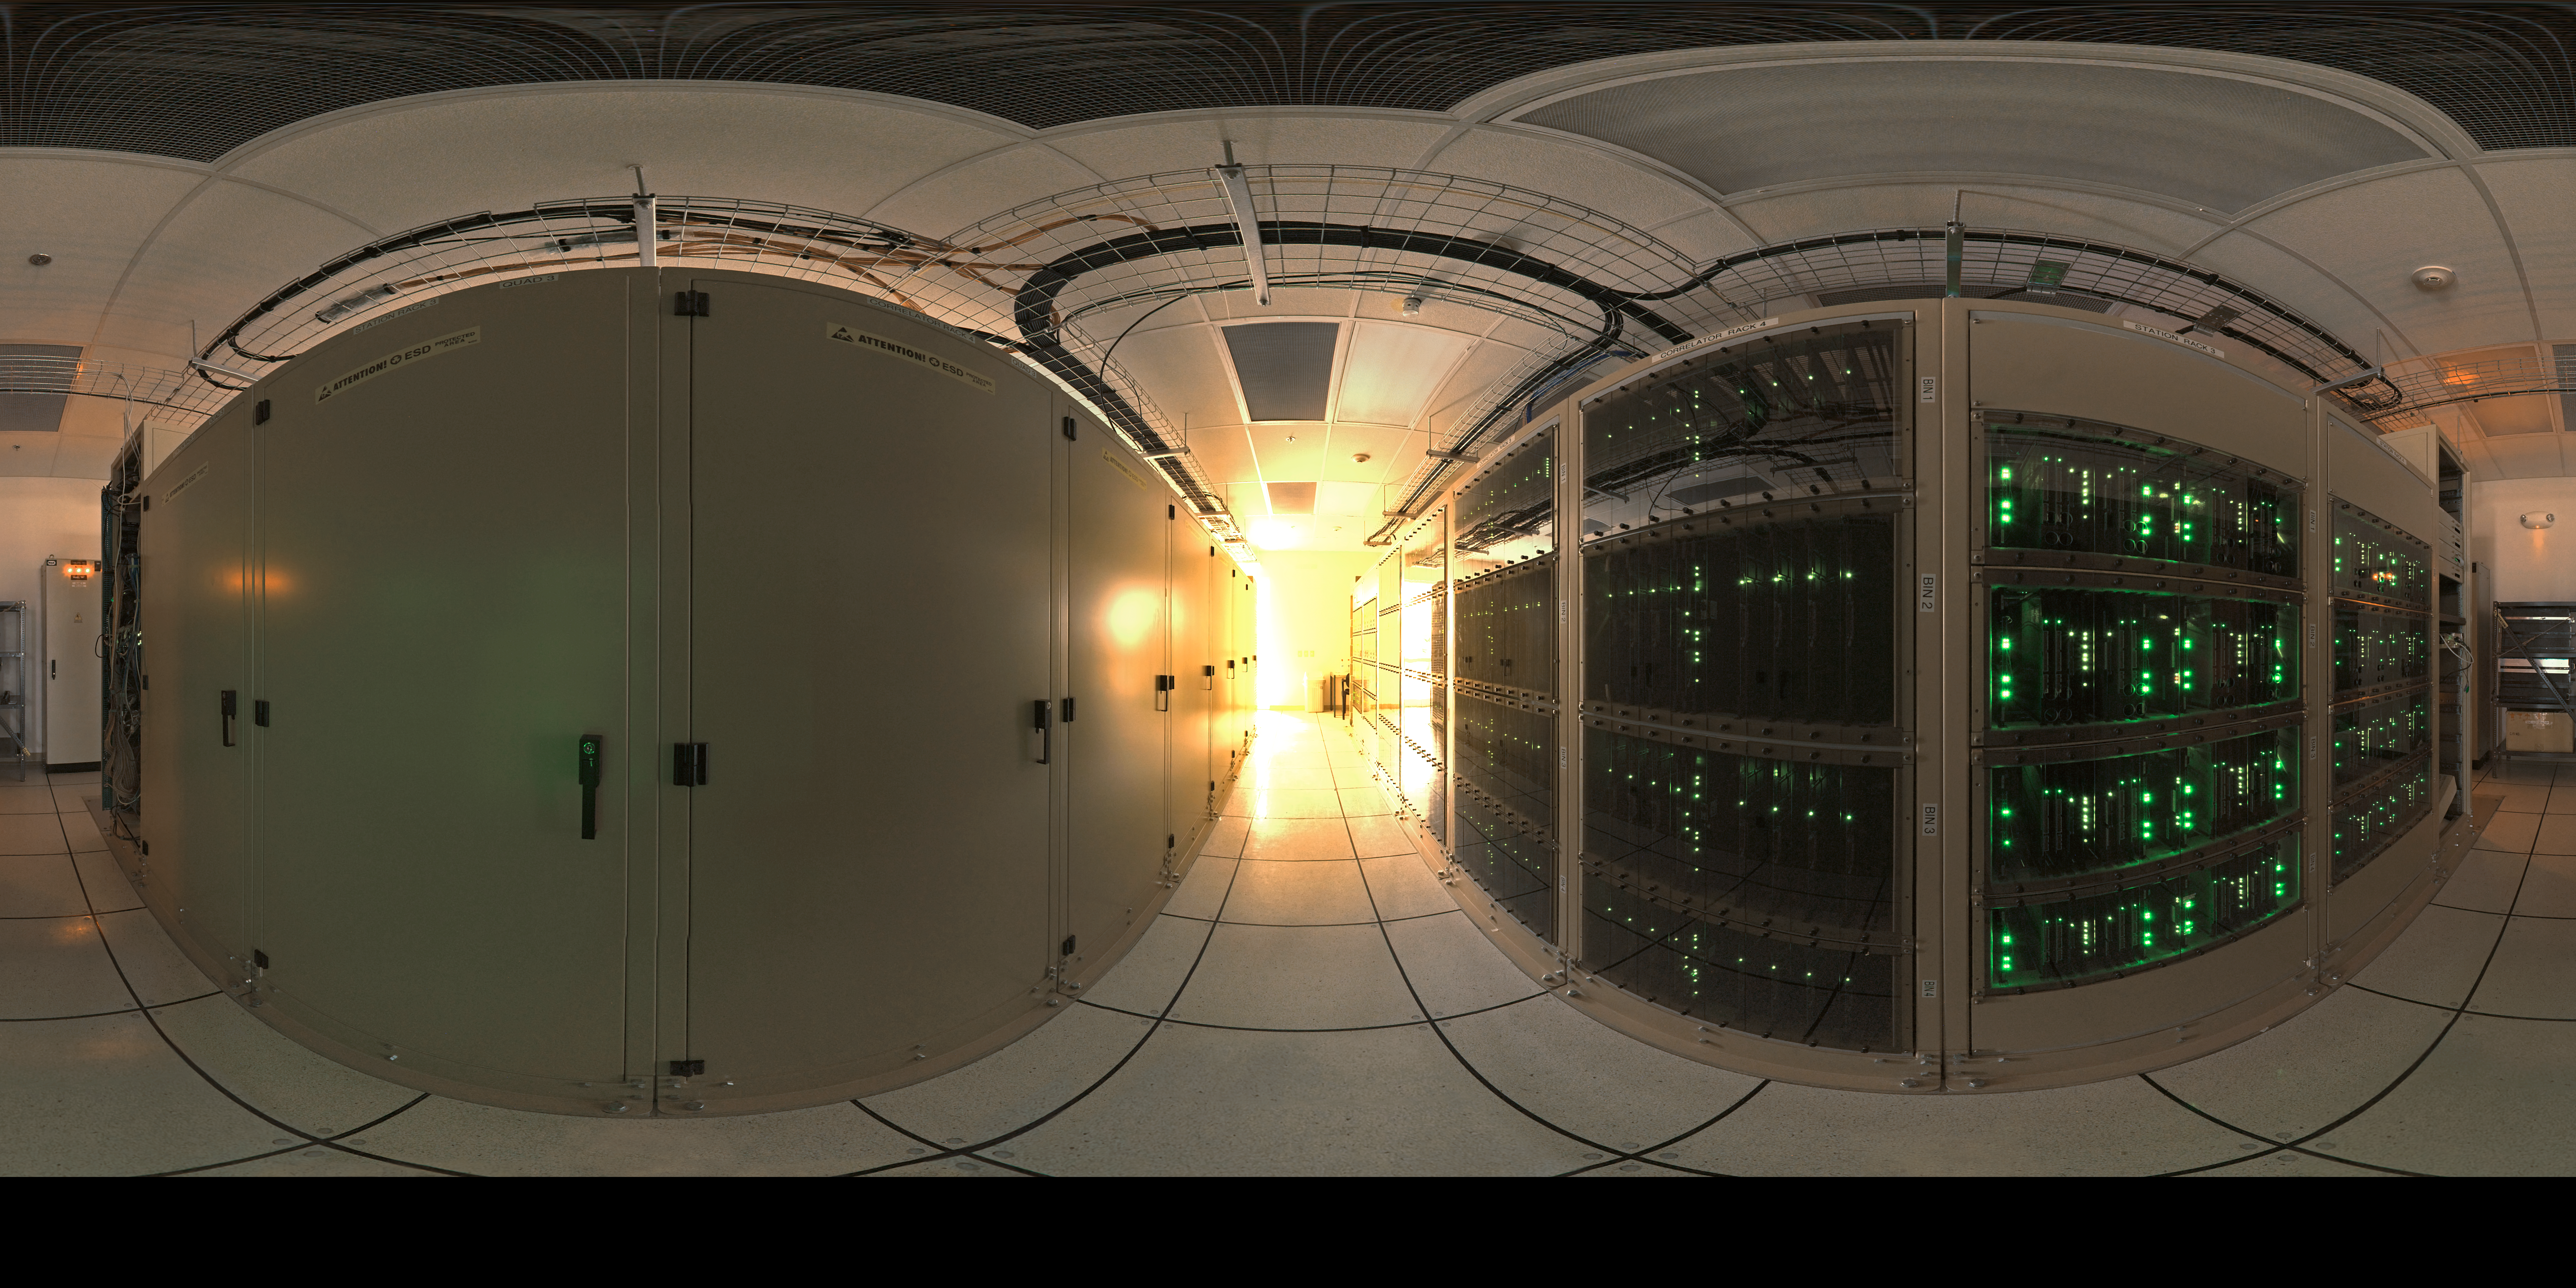

ALMA correlator

360 degree panorama of the ALMA correlator room, one of the most powerful supercomputers in the world, installed at the remote ALMA high altitude site in the Andes of northern Chile.

Credit: ESO